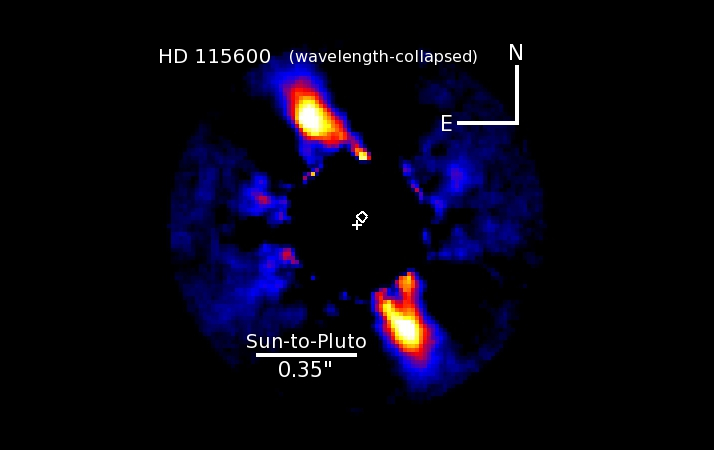

Bright debris ring around HD 115600

Image of HD 115600 showing a bright debris ring viewed nearly edge-on and located just beyond a Pluto-like distance to the star. One or more unseen solar system-like planets are causing the disk center (diamond) to be offset from the star's position (cross).

Credit: NOIRLab